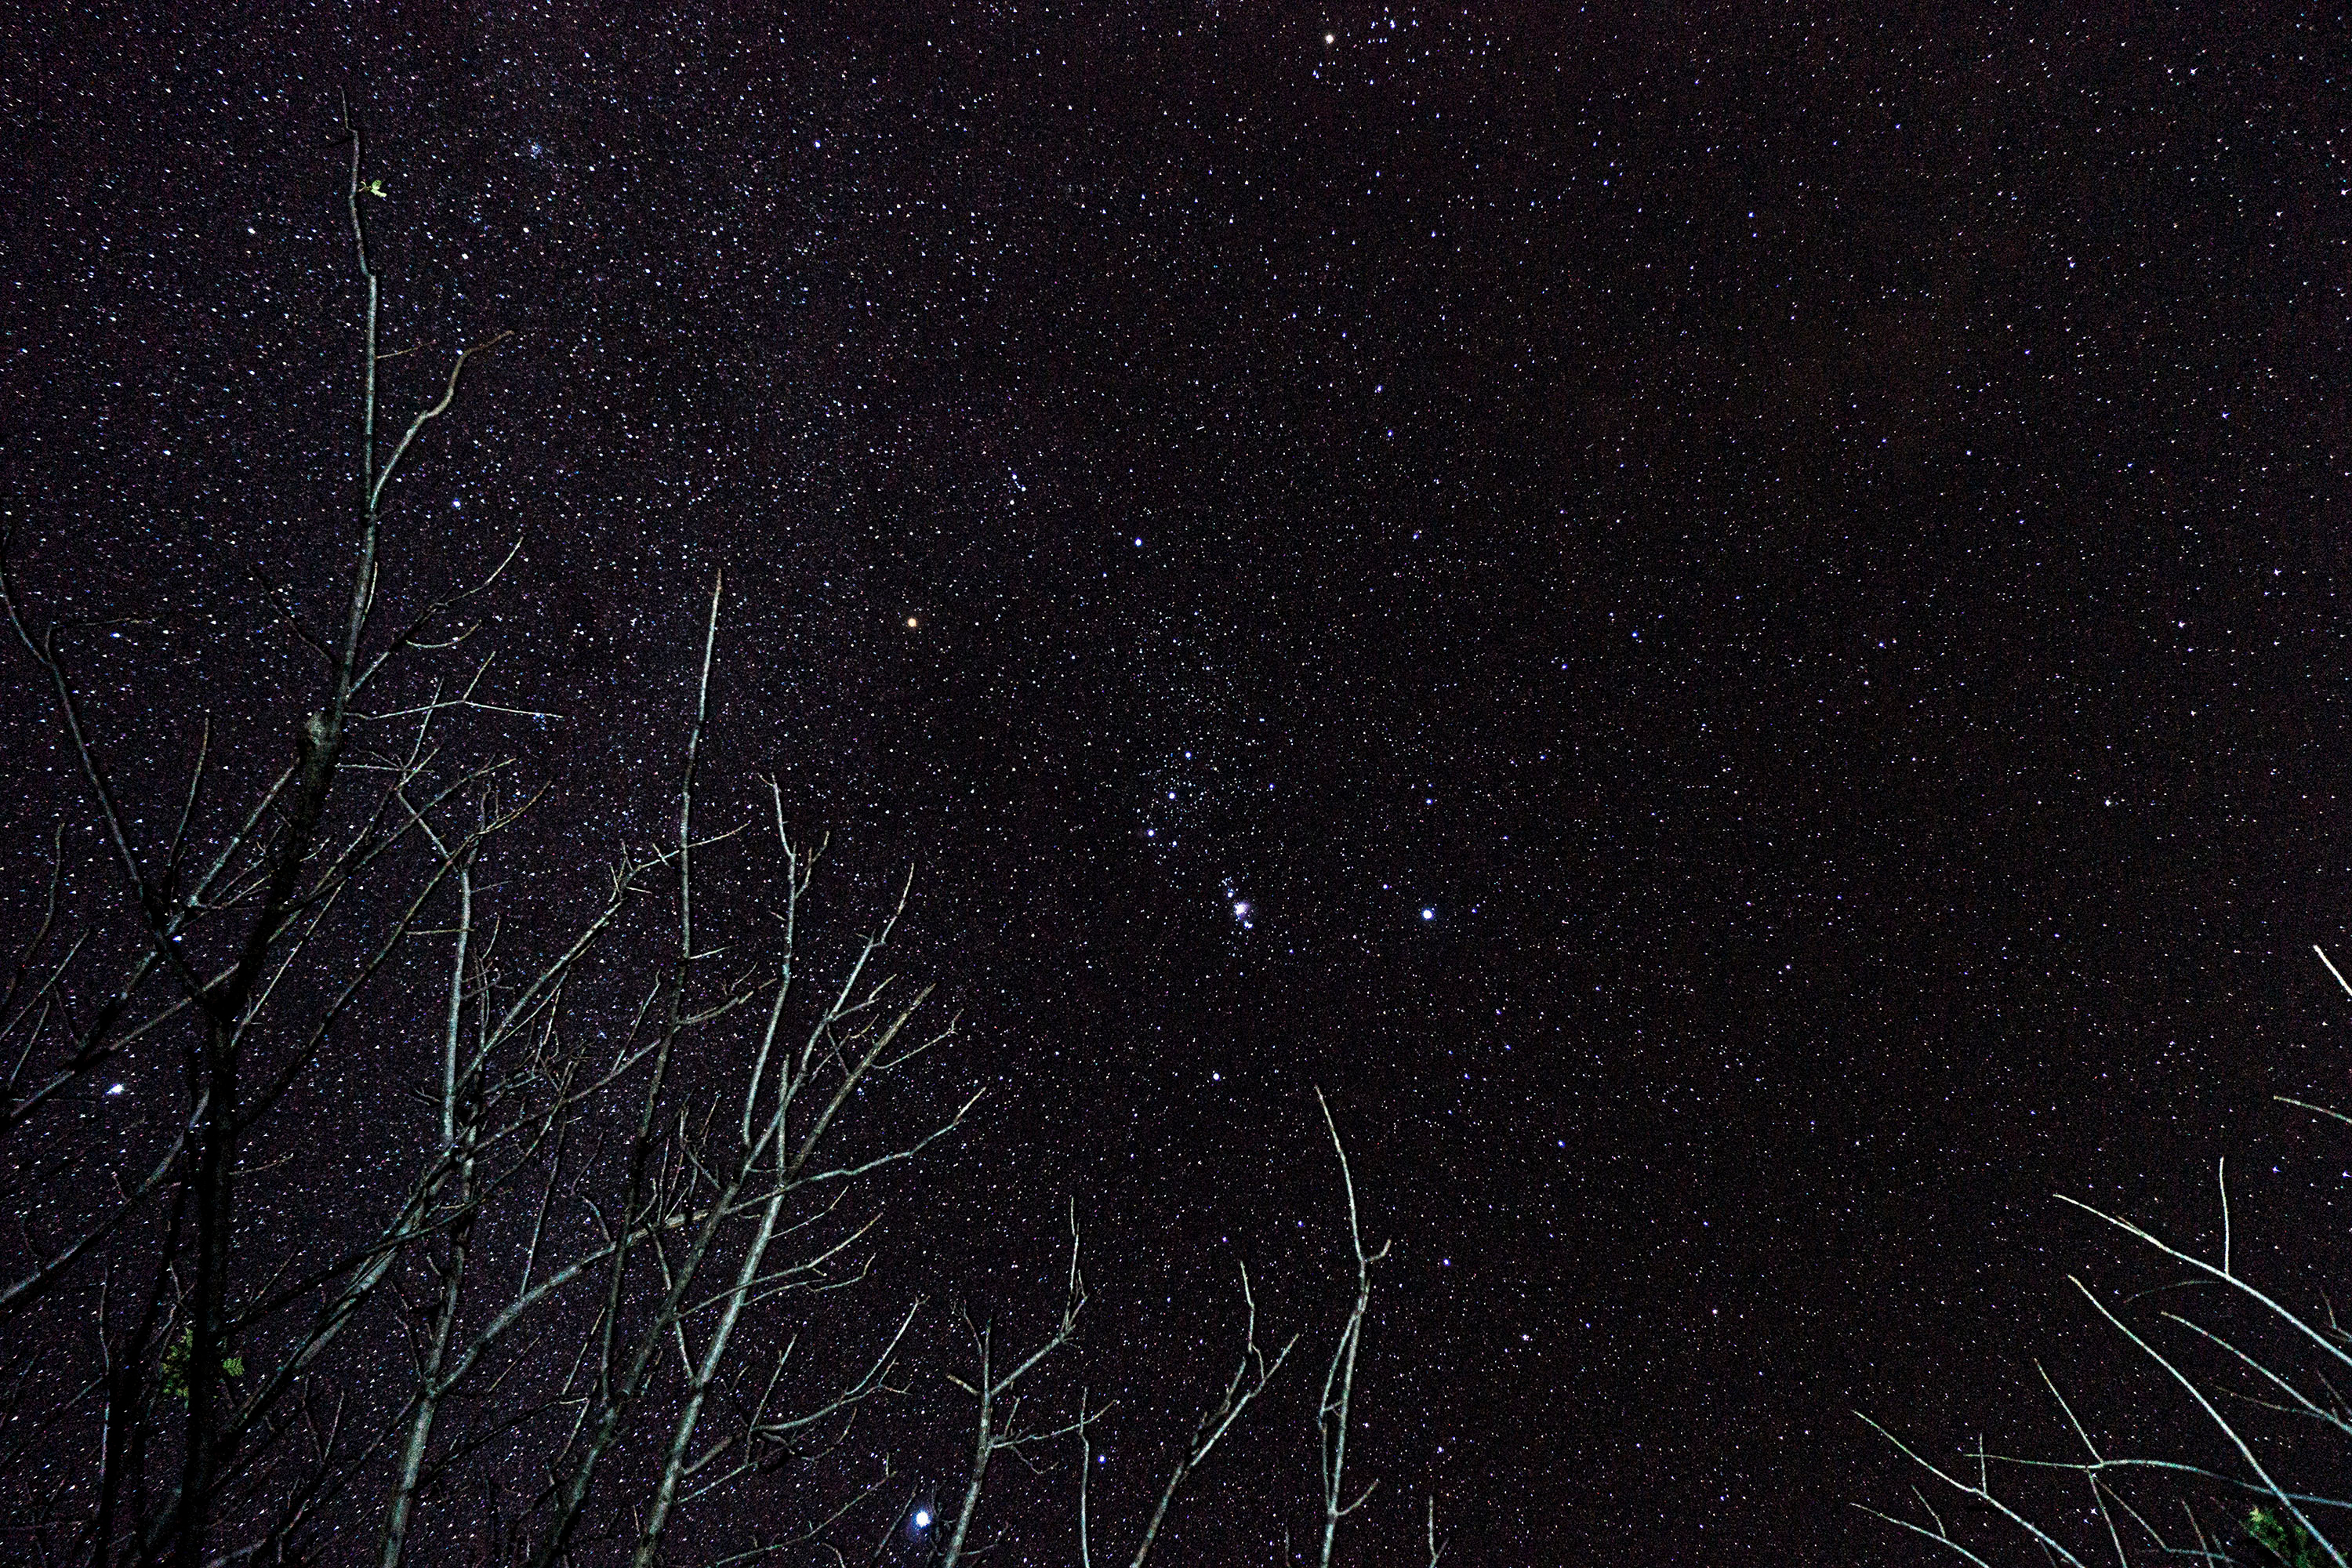

The Hunter in the Forest

Image title: The Hunter in the Forest
Author: René Antonio Urroz Álvarez
Country: Nicaragua

Taken in December 2016, this image shows a clear and starry sky over the Masaya Volcano National Park in Nicaragua.

The constellation Orion is the most prominent pattern in this image. Orion is associated with a great hunter according to Greek culture, and is seen here right in the middle. The reddish star in the centre is Betelgeuse, the second-brightest in this constellation and one of the brightest in the night sky. Above and to the right of Betelgeuse we find Bellatrix, another bright star, forming the right shoulder of the hunter. Extending a line from Bellatrix to the right, we find a crookedly aligned group of faint stars comprising Orion’s bow. We can also easily see a group of three aligned bright stars forming the belt of the hunter, an asterism recognised by many different cultures. Just below his belt we can see the silverish glittering that was interpreted as the metal of Orion’s sword or knife by the Greco-Roman tradition. It was alternatively interpreted as a fish roasted on a campfire by some cultures in Australia. In its centre, with binoculars we can see the Small and the Great Orion Nebula, together forming a giant cloud of dust and gas where new stars are being formed. To the lower-left of the silverish compound of tiny stars and nebulae, there is a bright star called Saiph, the Arabic term for “Sword” or “Sabre” because it was considered the tip of a huge knife with a curved upper part. To the right of this, there is the bright bluish star Rigel, an Arabic term which designates it as The Foot of Orion.

Orion’s Belt points up towards Aldebaran at the edge of the photograph and down towards Sirius among the branches of the trees; it is the brightest star in the night sky and is located in the constellation Canis Major. Earth’s atmosphere makes the bright Sirius twinkle in all colours. Seen from space it is pure white, but as its light travels through the air, it is scattered and distorted by the molecules. Therefore, the star appears to change colour like a diamond.

A line connecting the two shoulders of Orion points to another bright star in the lower-left corner of the photograph. This is Procyon, located in the constellation Canis Minor. Procyon has been used by the ancient Babylonians to indicate the heliacal rise of Cancer (whose stars are faint, and invisible in twilight) and to predict the rising of Sirius. Thus, for a very long time in ancient history Procyon was considered a single-star asterism. Perhaps only in Roman times were more stars used to create a constellation in this area of the sky, although this constellation has never been clearly recognisable.

Also see image in Zenodo: https://doi.org/10.5281/zenodo.7425601

Credit: René Antonio Urroz Álvarez/IAU OAE